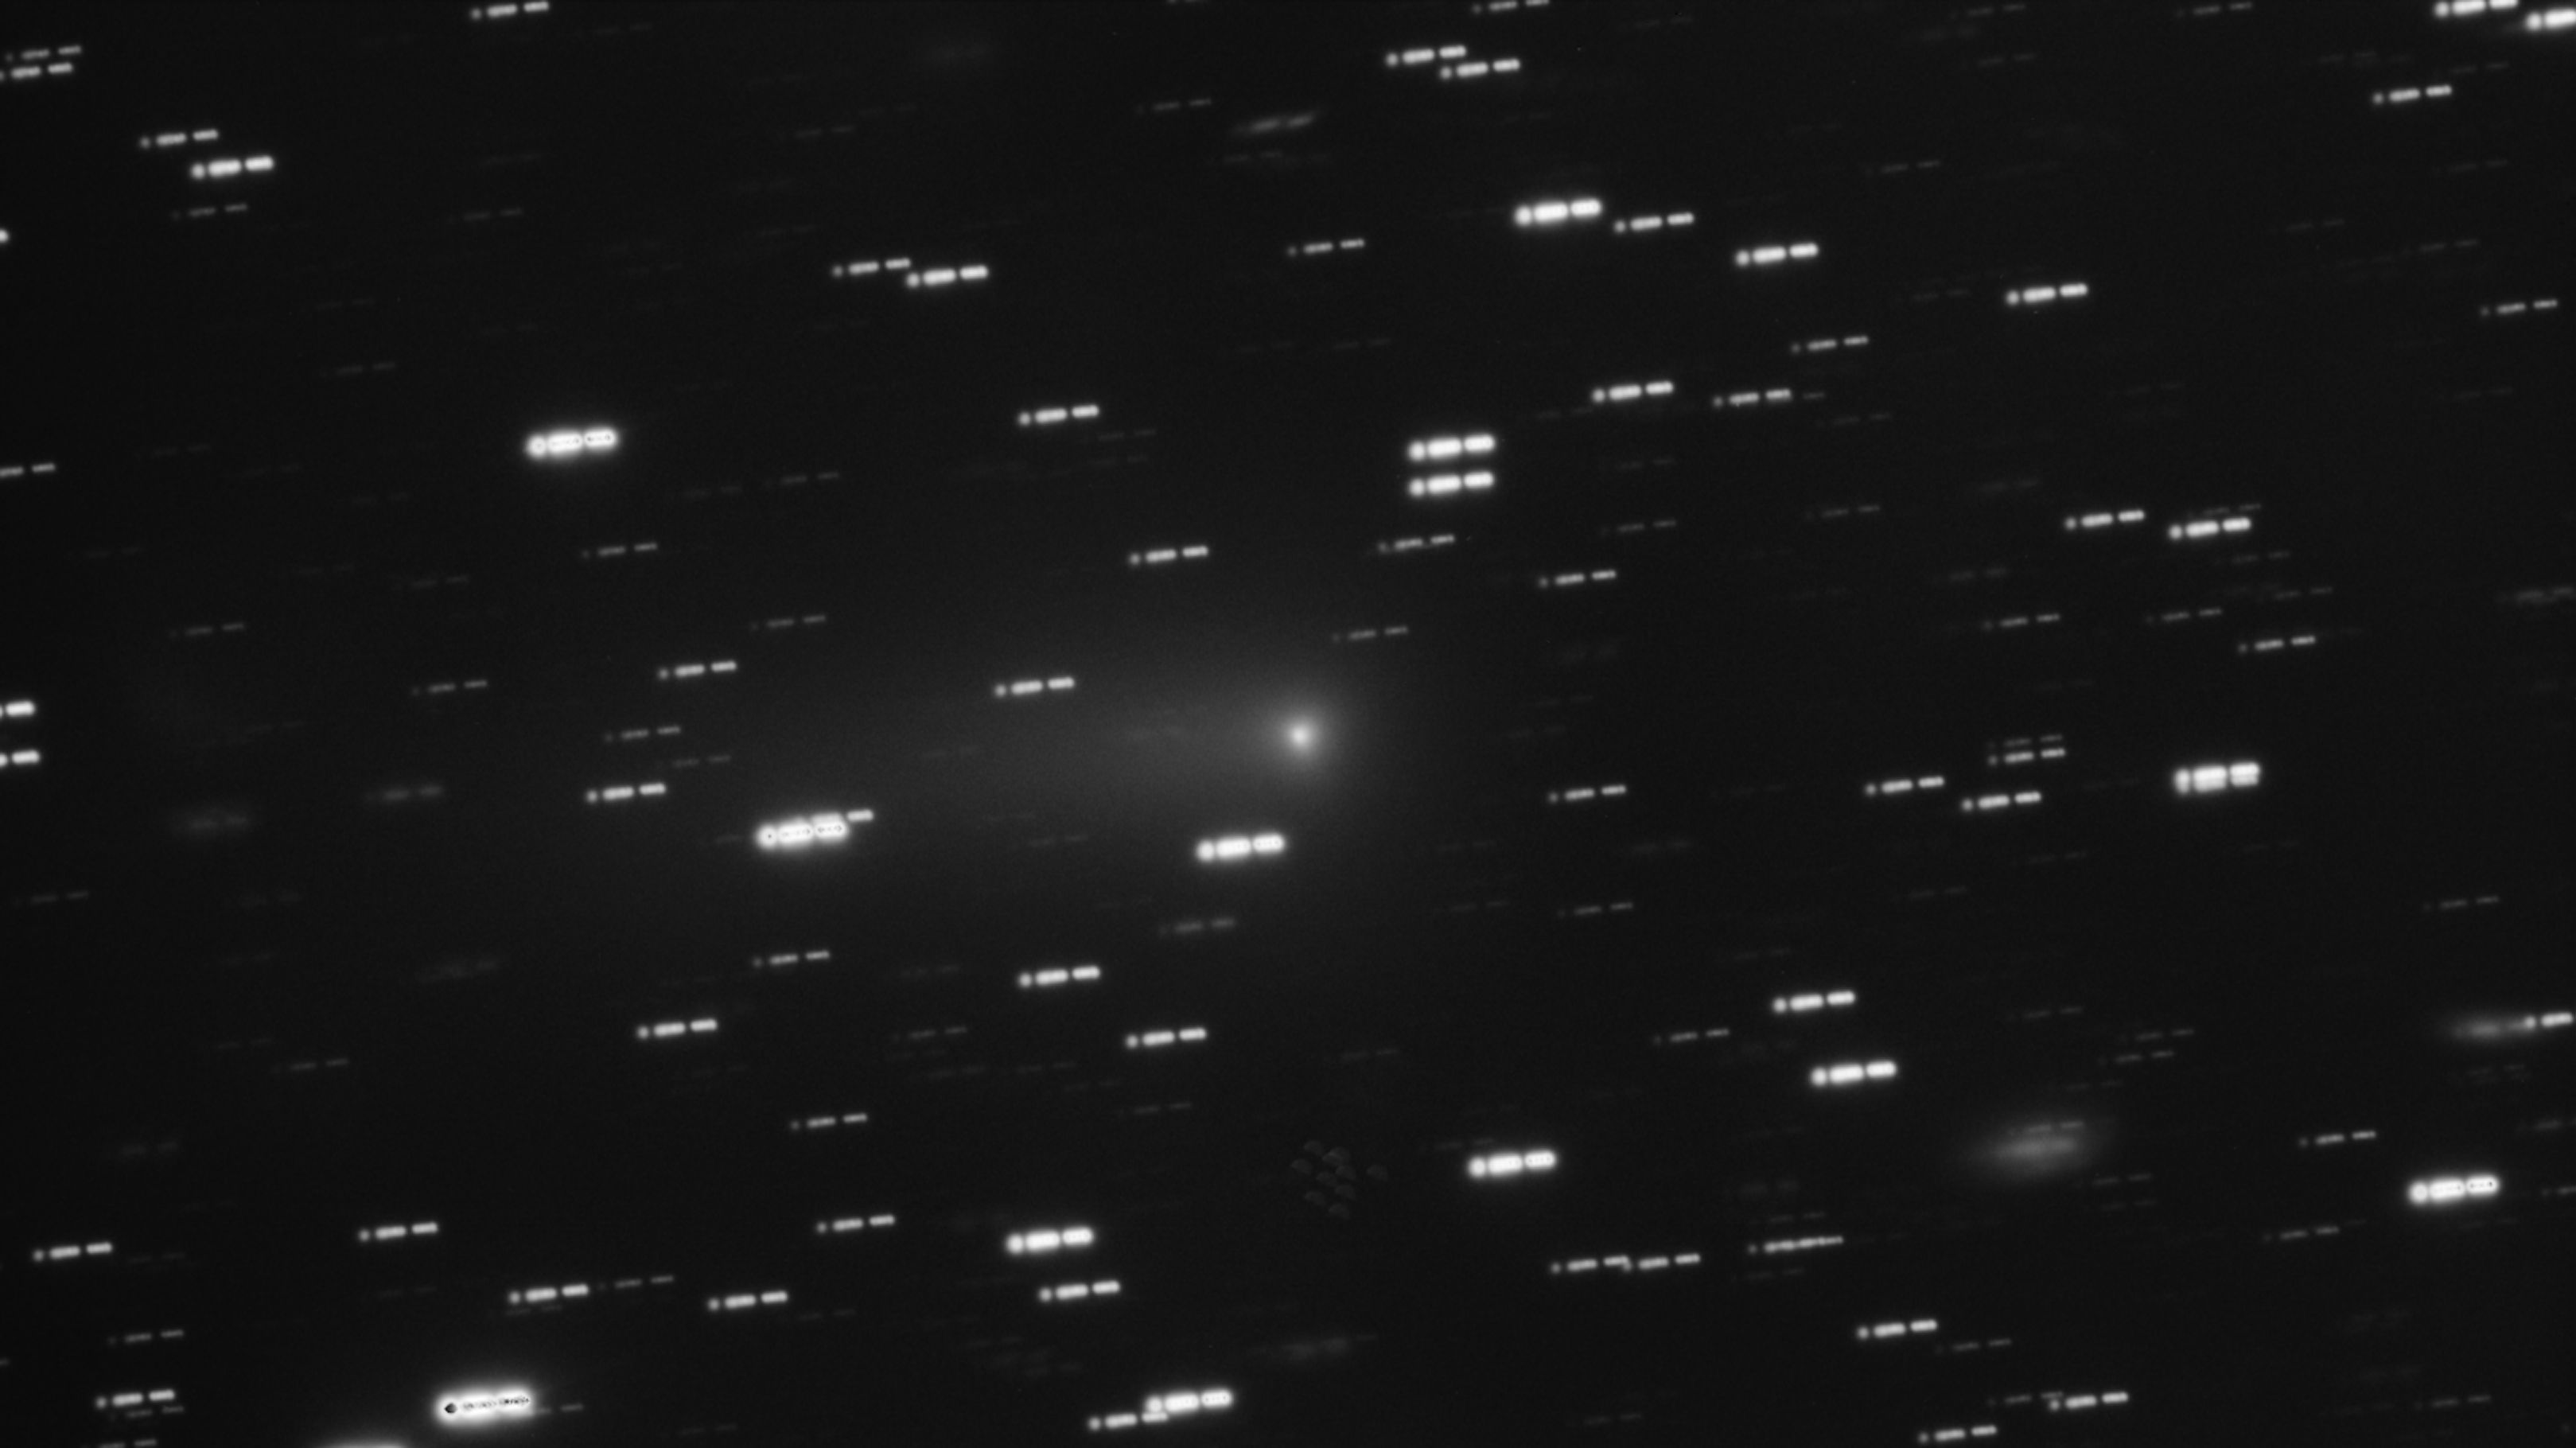

VLT image of interstellar comet 3I/ATLAS (18 February 2026)

This image of interstellar comet 3I/ATLAS was taken on 18 February 2026 with the FORS2 instrument on ESO’s Very Large Telescope (VLT). It is a stack of several images spanning 13 minutes. As the comet moves on the sky, the stars appear as trails in the background.

Credit: ESO/O. Hainaut